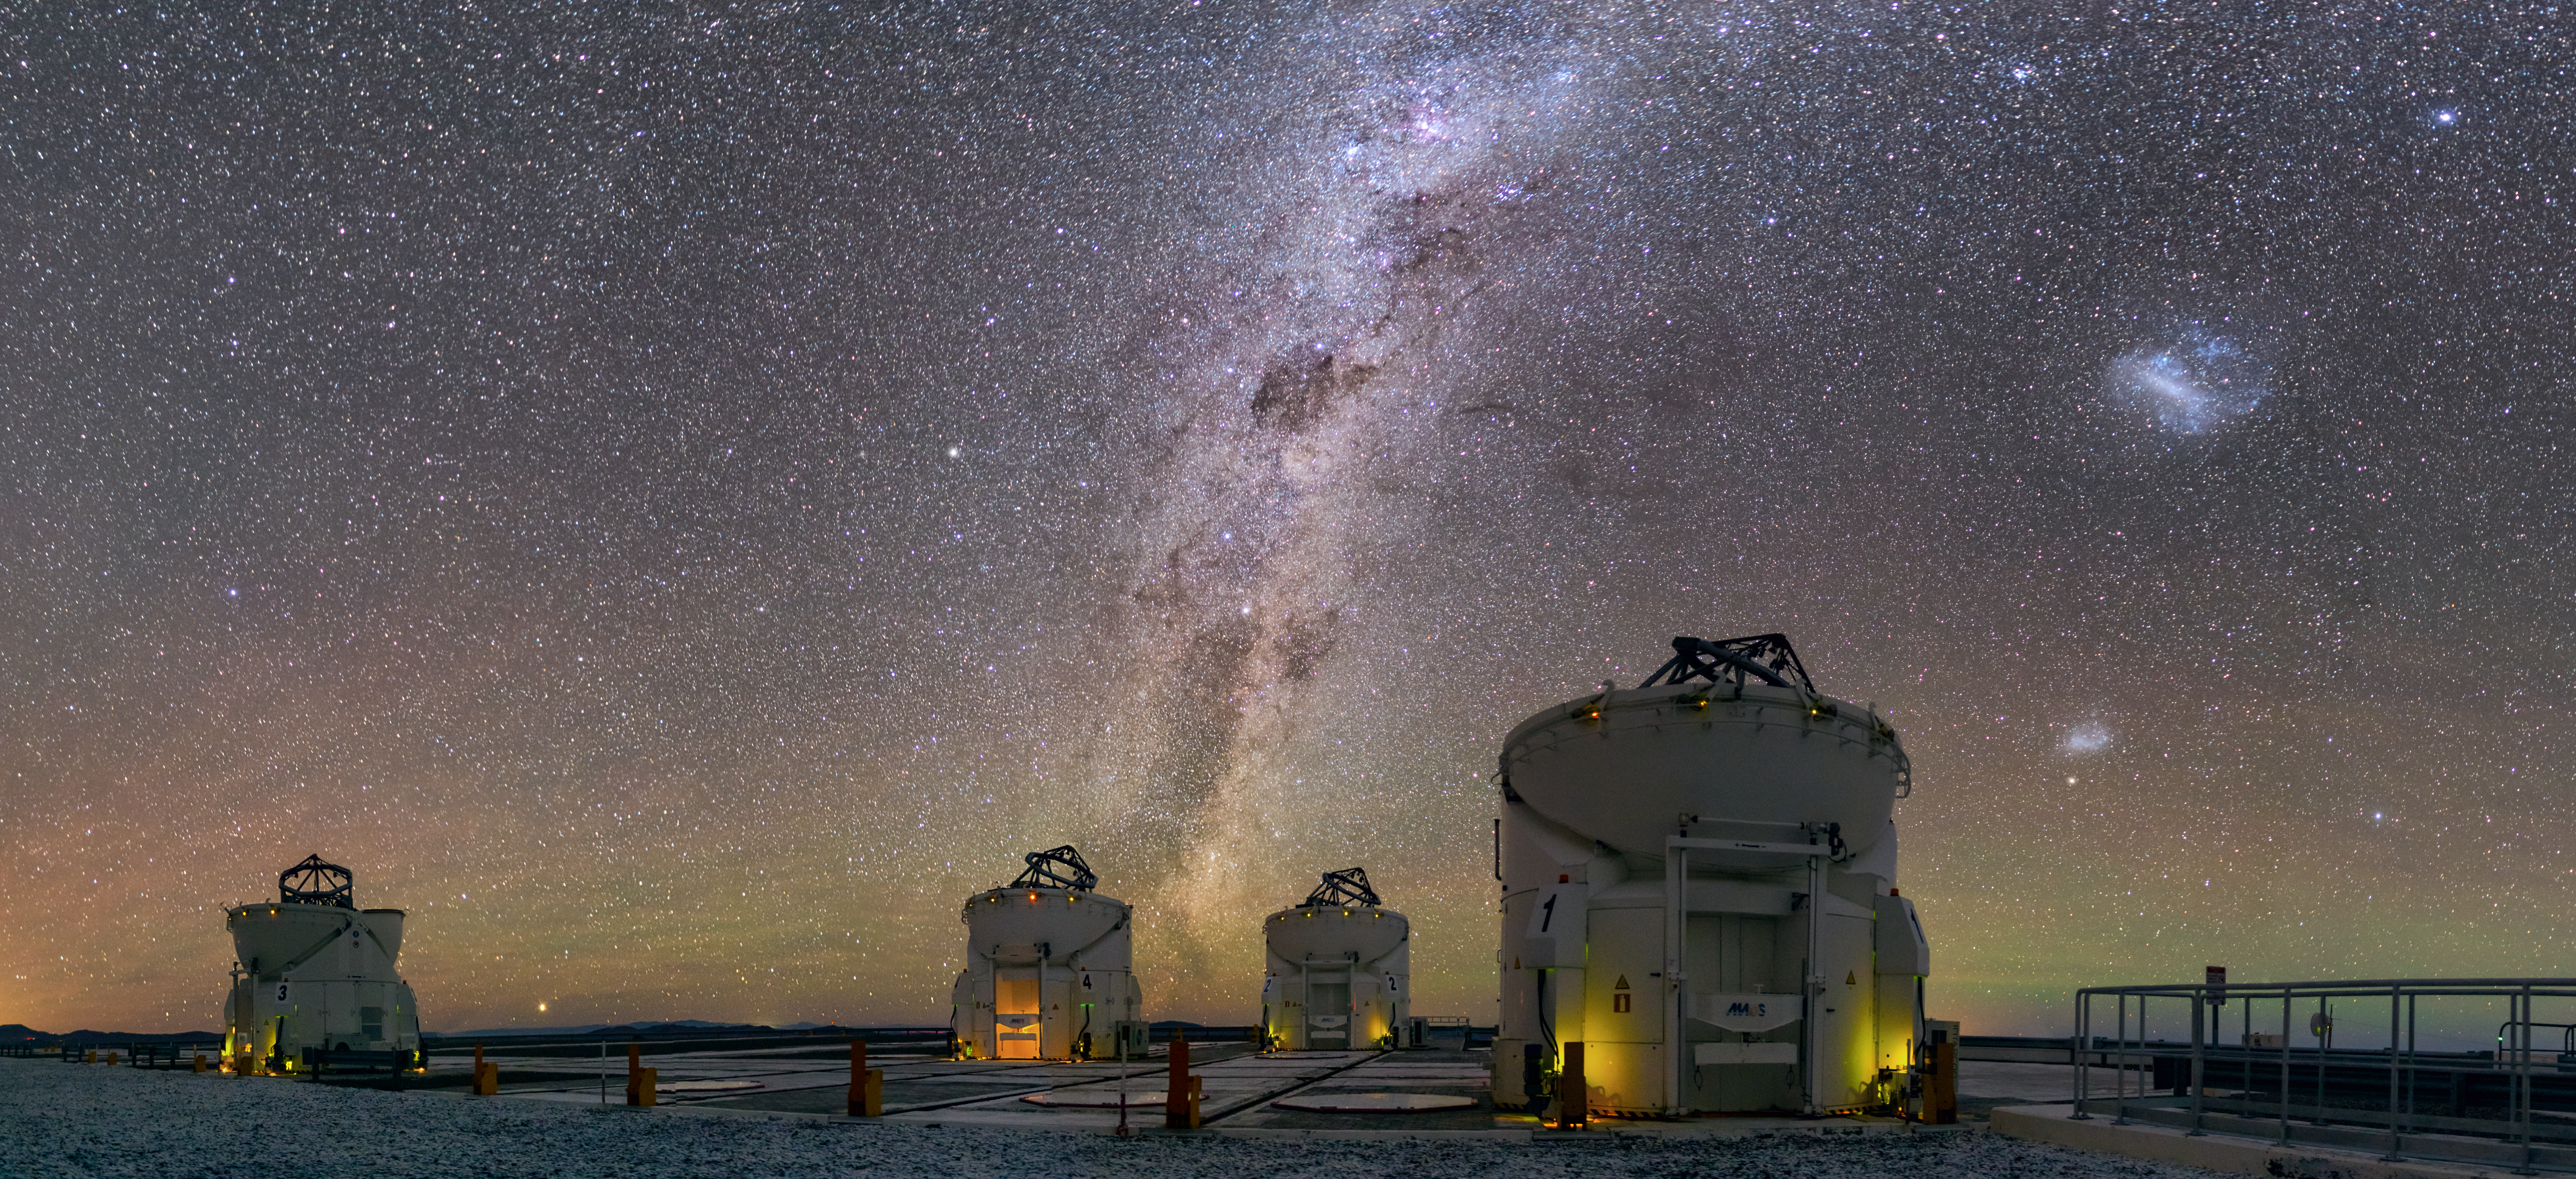

Four eyes on the sky

The four Auxiliary Telescopes at ESO’s Paranal Observatory can be seen gazing up to the night sky in this Picture of the Week. With dark and pristine skies, Paranal is one of the best places on Earth to study the universe from. As seen in this spectacular image, the view is really full to the brim of exciting things to look at.

For instance, take a closer look to the right of the Milky Way band, at the two clouds that look like galactic fireworks. These are the Large and Small Magellanic Clouds, dwarf galaxies that are trapped by the gravity of the Milky Way. In the Mapuche language in south-central Chile they are known as lafken, labken or künchalabken (“the lagoons”), and also rünanko (“the water wells”). [1]

Peering closer to the horizon we see subtle shades of green and red, but what is it? This is called airglow and is faint light emitted atoms and molecules in the atmosphere. This can happen through various mechanisms, like interaction with solar radiation or chemical reactions between molecules. Green airglow comes from oxygen atoms, whereas the red one is due to both oxygen atoms and hydroxyl molecules. Check this ESO cast to learn more about how airglow is created and why Chile is a particularly good place to see it.
Notes
[1] Source: Wenumapu. Astronomía y Cosmología Mapuche, Gabriel Pozo Menares & Margarita Canio Llanquinao

Credit: ESO/Juan Carlos Muñoz Mateos